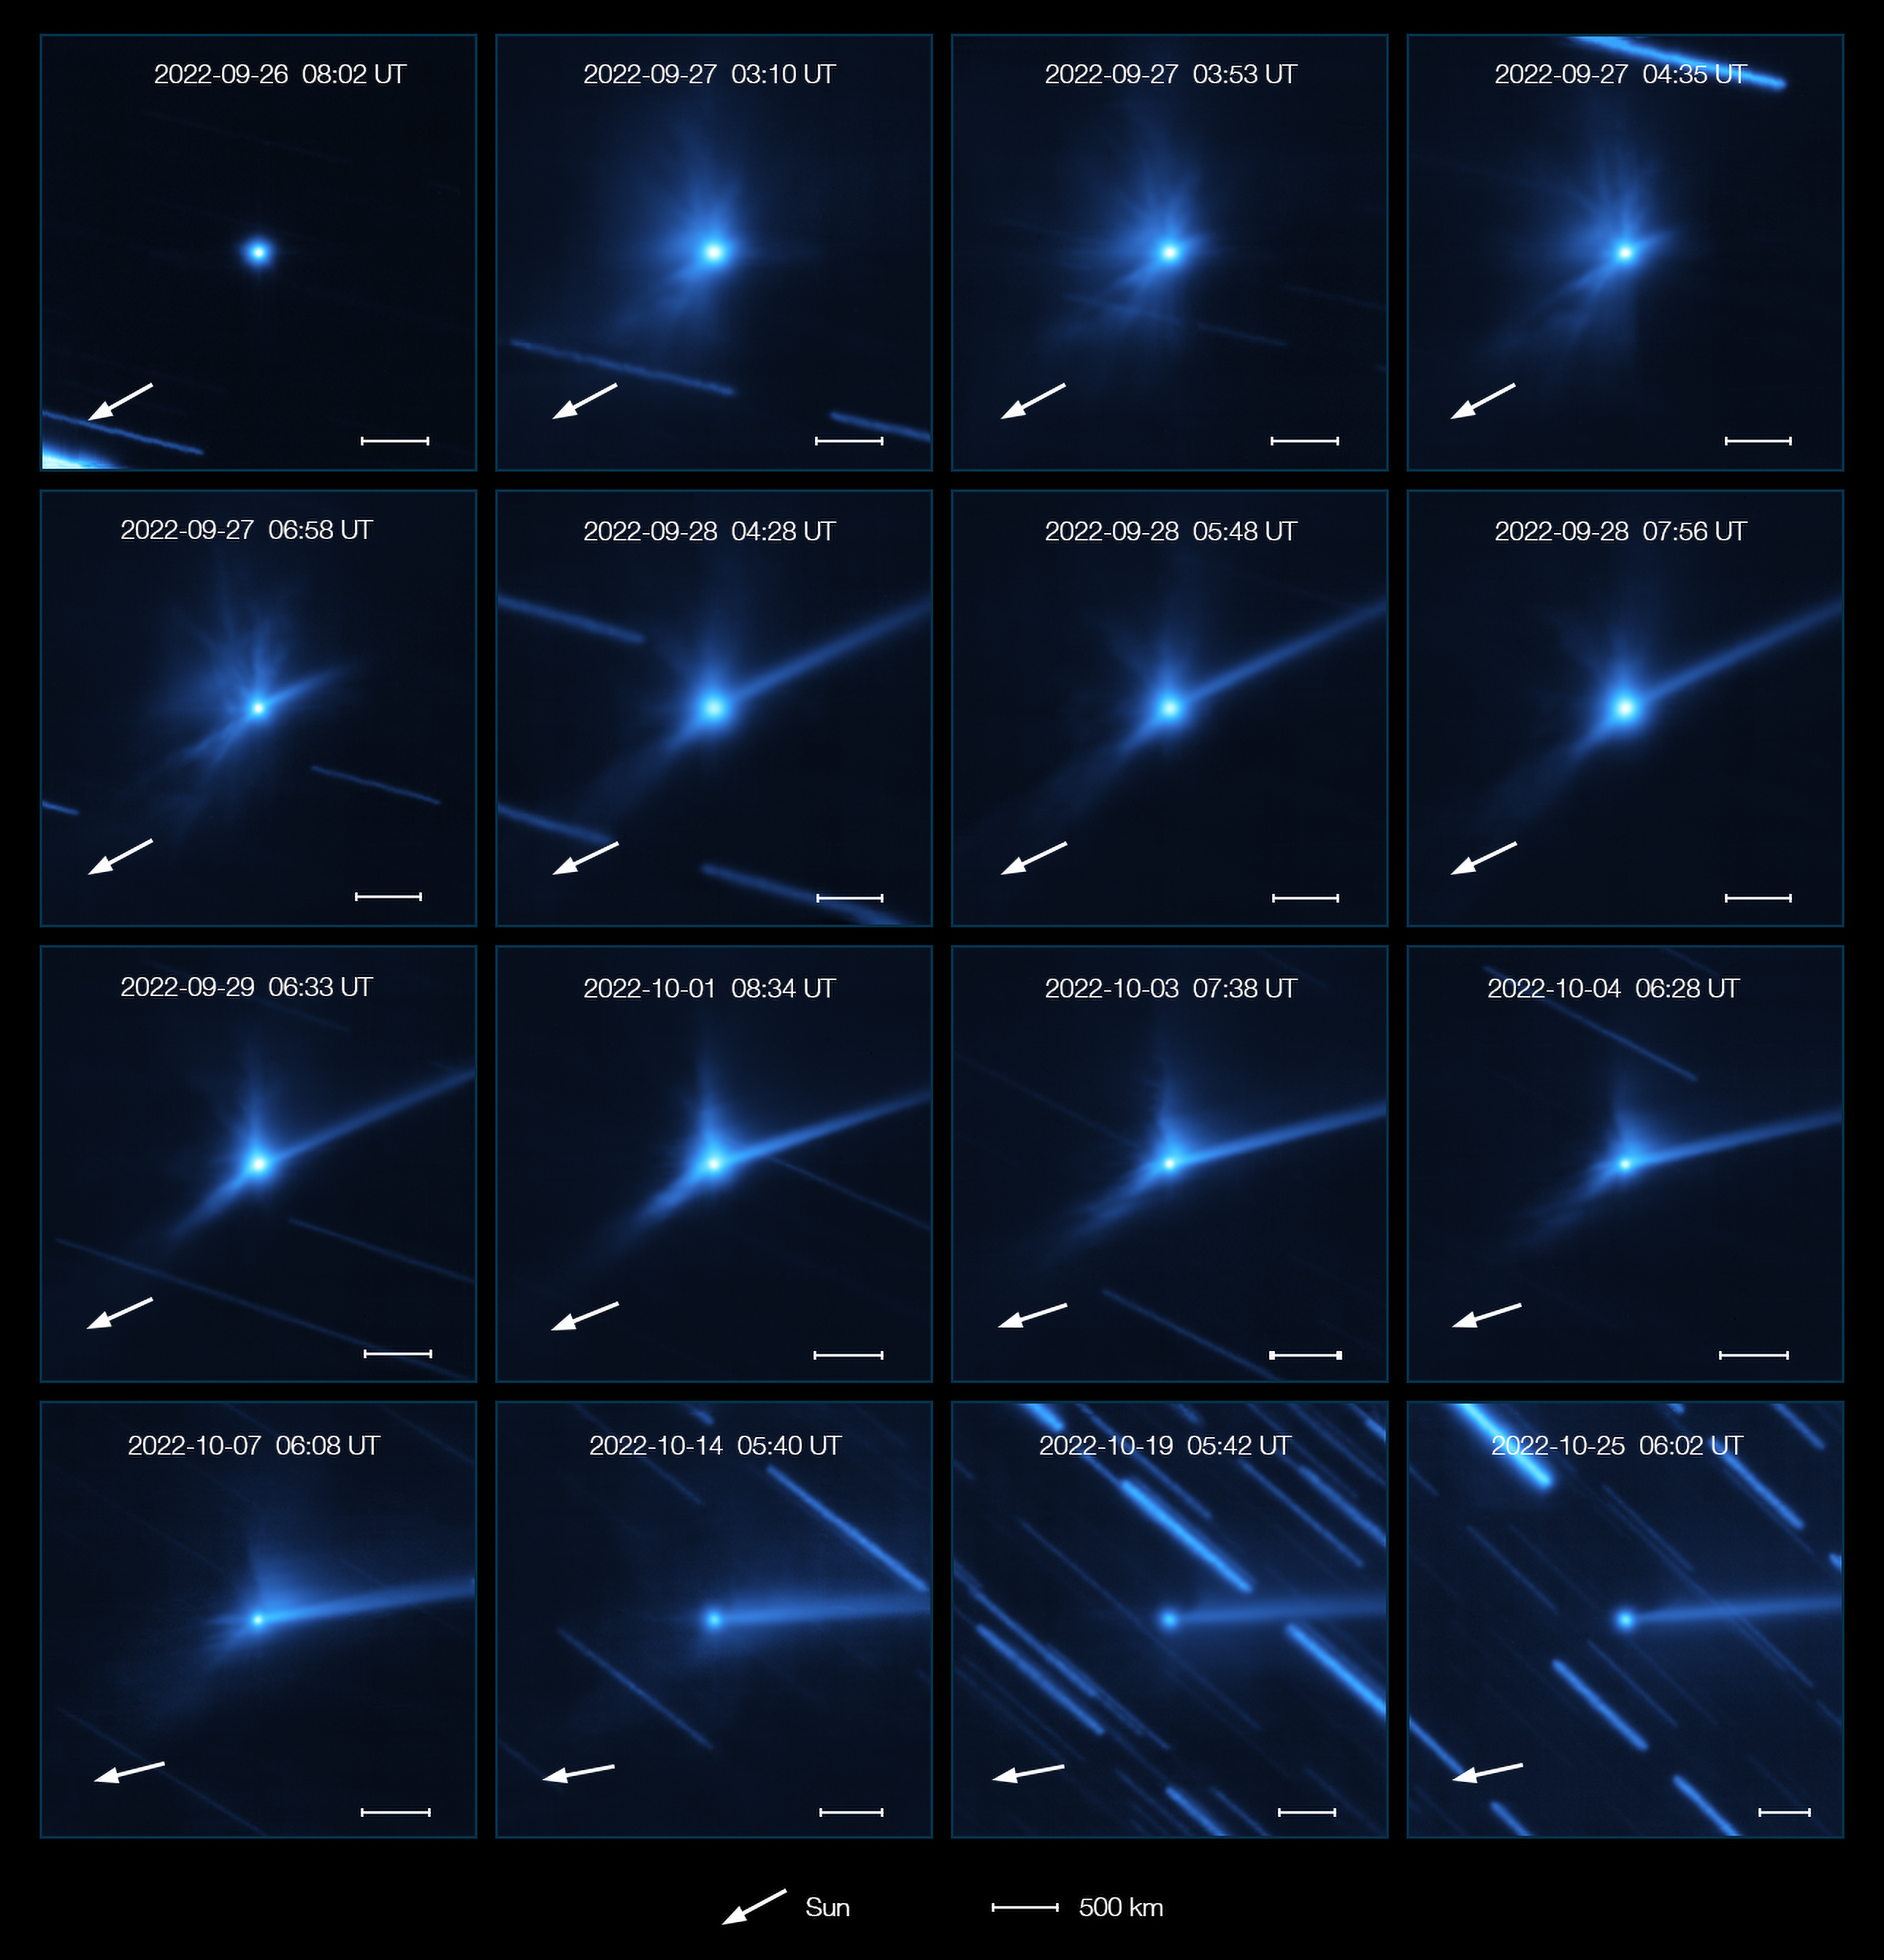

Evolution of the cloud of debris around Dimorphos and Didymos after the DART impact

This series of images, taken with the MUSE instrument on ESO’s Very Large Telescope, shows the evolution of the cloud of debris that was ejected when NASA’s DART spacecraft collided with the asteroid Dimorphos.

The first image was taken on 26 September 2022, just before the impact, and the last one was taken almost one month later on 25 October. Over this period several structures developed: clumps, spirals, and a long tail of dust pushed away by the Sun’s radiation. The white arrow in each panel marks the direction of the Sun.

Dimorphos orbits a larger asteroid called Didymos. The white horizontal bar corresponds to 500 kilometres, but the asteroids are only 1 kilometre apart, so they can’t be discerned in these images.

The background streaks seen here are due to the apparent movement of the background stars during the observations while the telescope was tracking the asteroid pair.

Credit: ESO/Opitom et al.